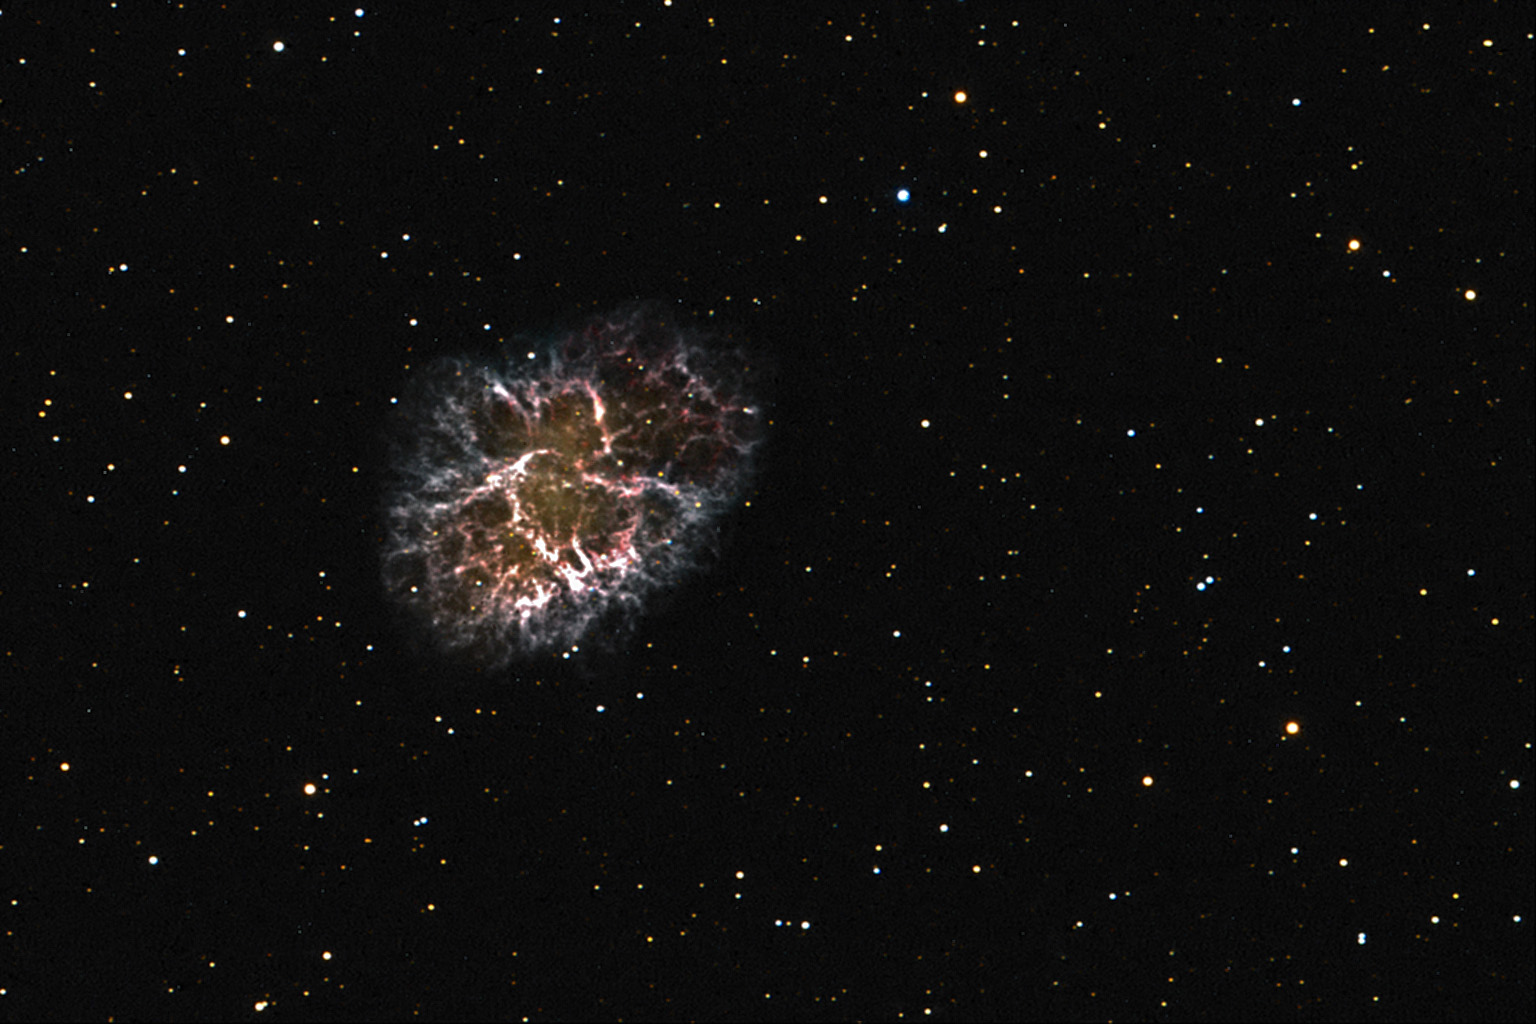

Crab Nebula

Like few other celestial objects, the Crab nebula displays the death of a star in all of its beauty. Both colorful and convoluted filaments of gas expand violently away from the origin of the explosion. The cataclysmic end for this star was observed in 1054 AD by any of humanity that cared to look skyward- it could be seen even during the day for months! In the heart of the nebula lies the dense collapsed remnant of the star- a pulsar. Weighing in at the mass of the sun- but only six miles across- this ball of condensed matter spins 30 times a second and releases tremendous amounts of energy. At a distance of 7000 light years this explosion went off safely so that now we can observe this 10 light year cloud of glowing gas (I often describe this as "star guts" to the public.)Of the two stars in the very center of the nebula, the one on the bottom is the pulsar.

This image was taken as part of Advanced Observing Program (AOP) program at Kitt Peak Visitor Center during 2014.

Credit: KPNO/NOIRLab/NSF/AURA/Yoshikawa Yoshihiko/Blythe Guvenen